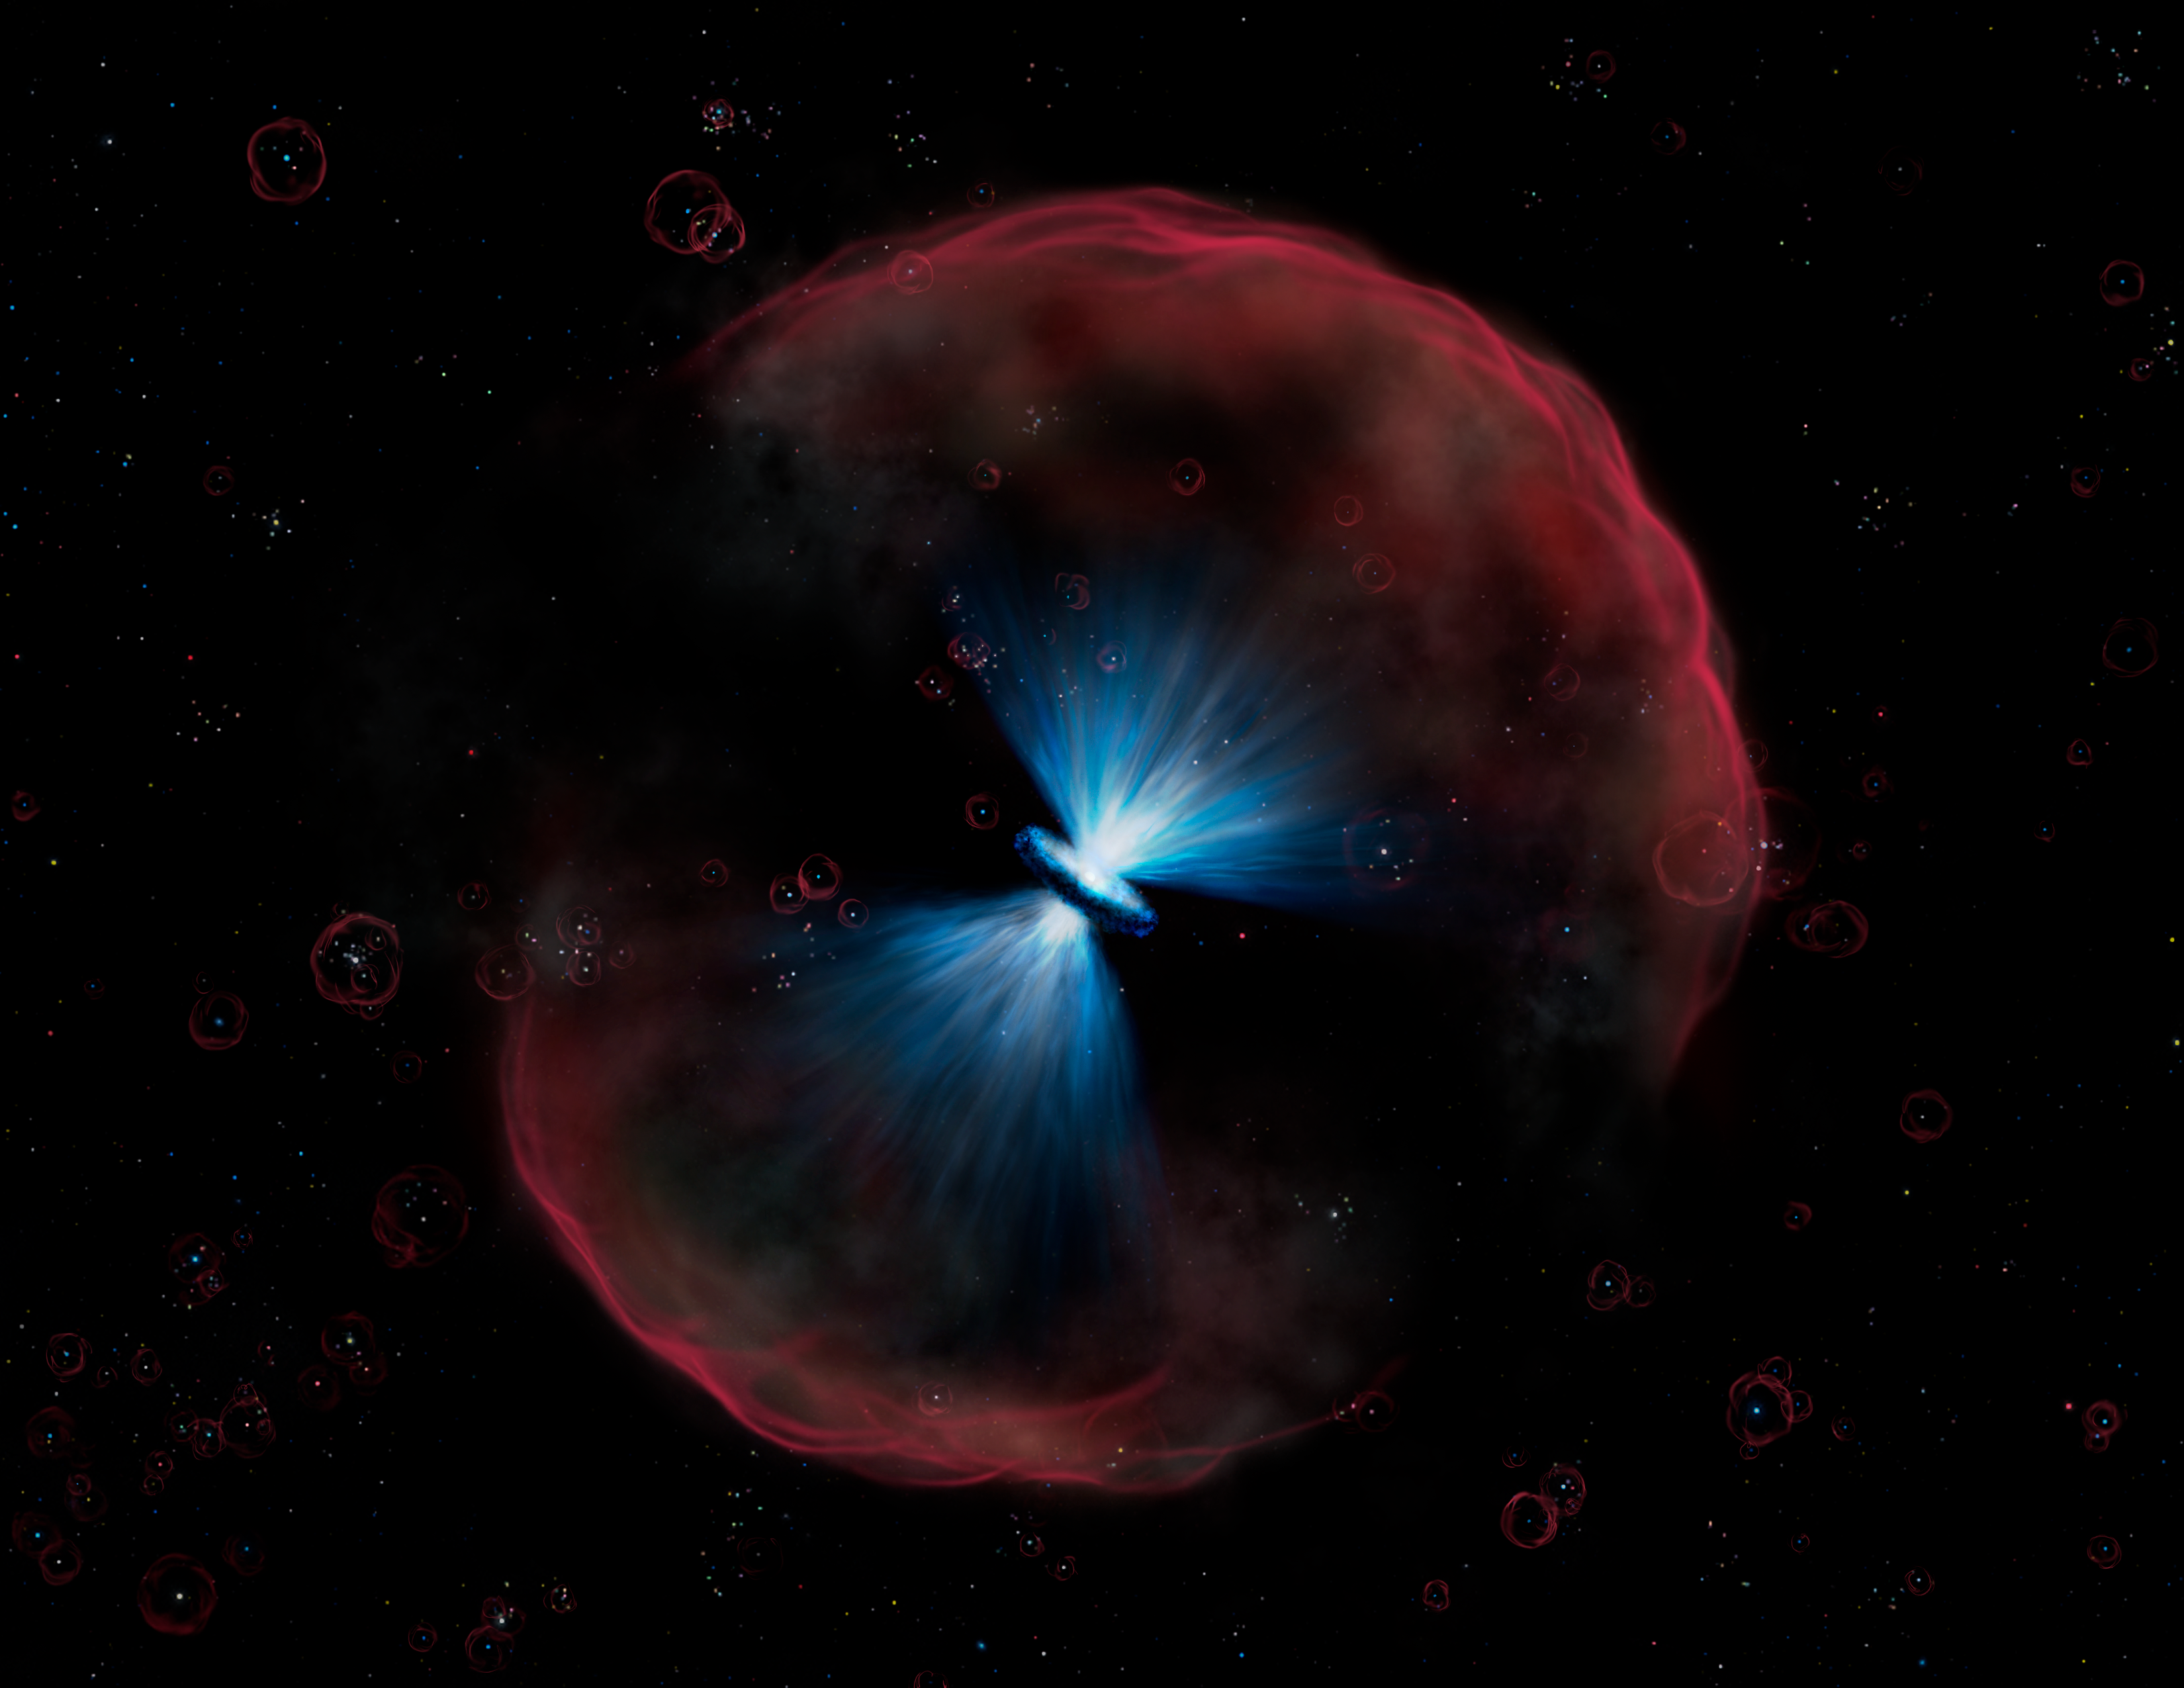

Quasar ULAS

Artist's conception of how the quasar would appear close up. The very hot extremely luminous quasar at the center of the image is very bright at ultraviolet wavelengths, and light from the quasar ionizes the surrounding gas, producing the red color that is characteristic of ionized hydrogen. Faint compact galaxies that have just been born appear in the background. The galaxies' hot stars also ionize their surroundings, but only in the immediate vicinity as they are far less luminous than the quasar which can ionize over a much larger volume.

Credit: International Gemini Observatory/AURA,/Lynette Cook